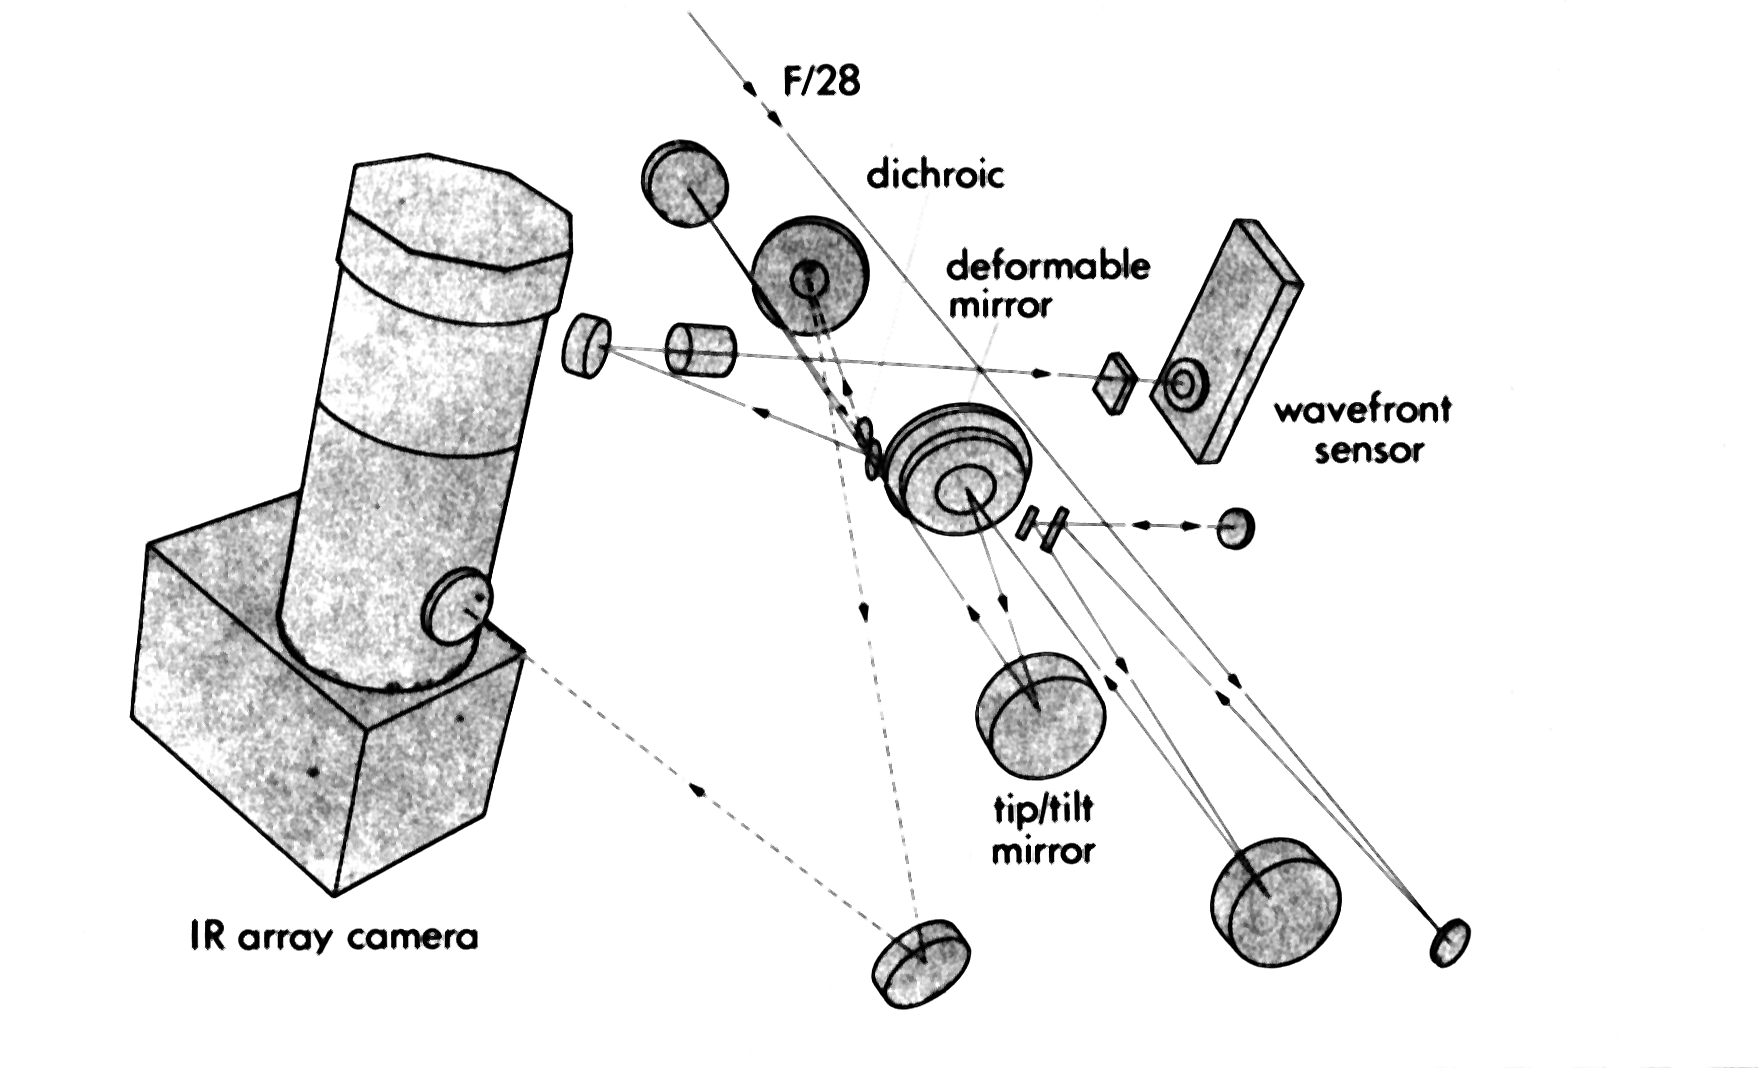

The VLT Adaptive Optics prototype system

The picture shows the VLT Adaptive Optics Prototype System, installed during the first test at the coudé focus of the 1.52 m telescope at the Observatoire de Haute Provence (France).

Credit: ESO